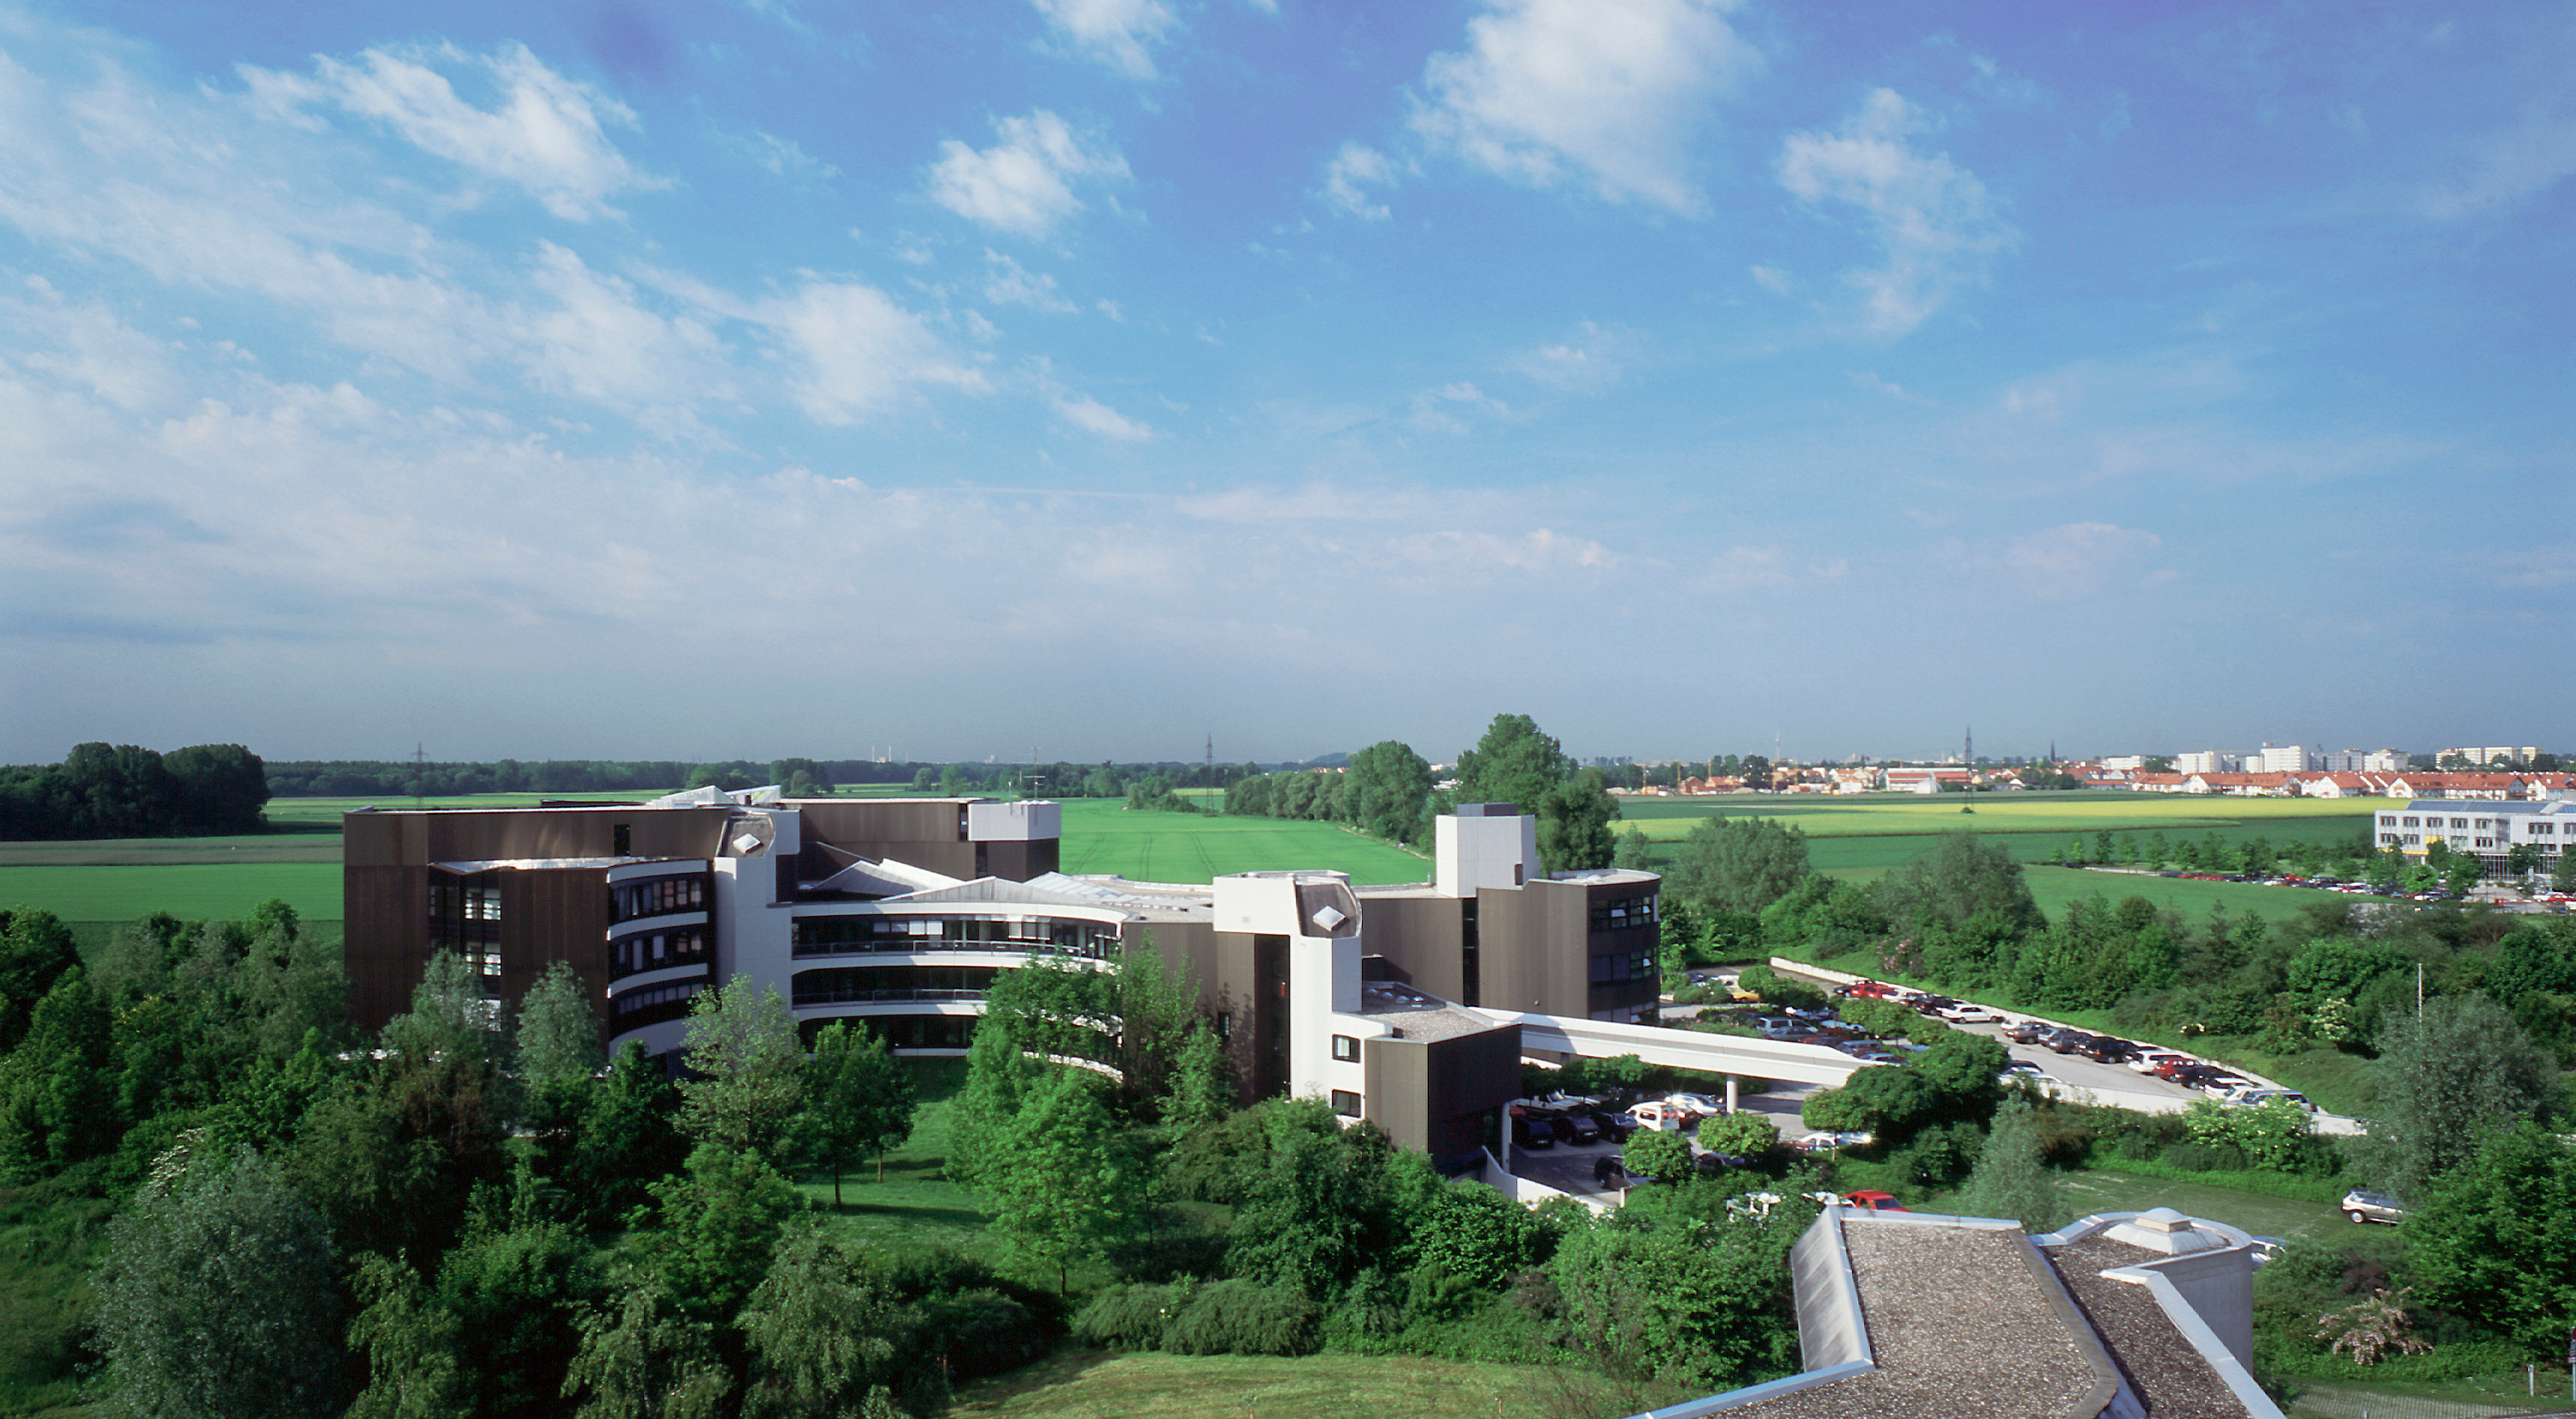

ESO Headquarters in Garching

The modernistic building houses the Office of the Director General and its associated functional units, e.g. the Visiting Astronomers' Section, the Office for Science and the education and Public Outreach Department. Here are also the Instrumentation Division, the Data Management and Operations Division, the ALMA Division, the Telescope Support Division, the Technology Division, the Administration, as well as the Space Telescope European Coordination Facility.

Credit: ESO